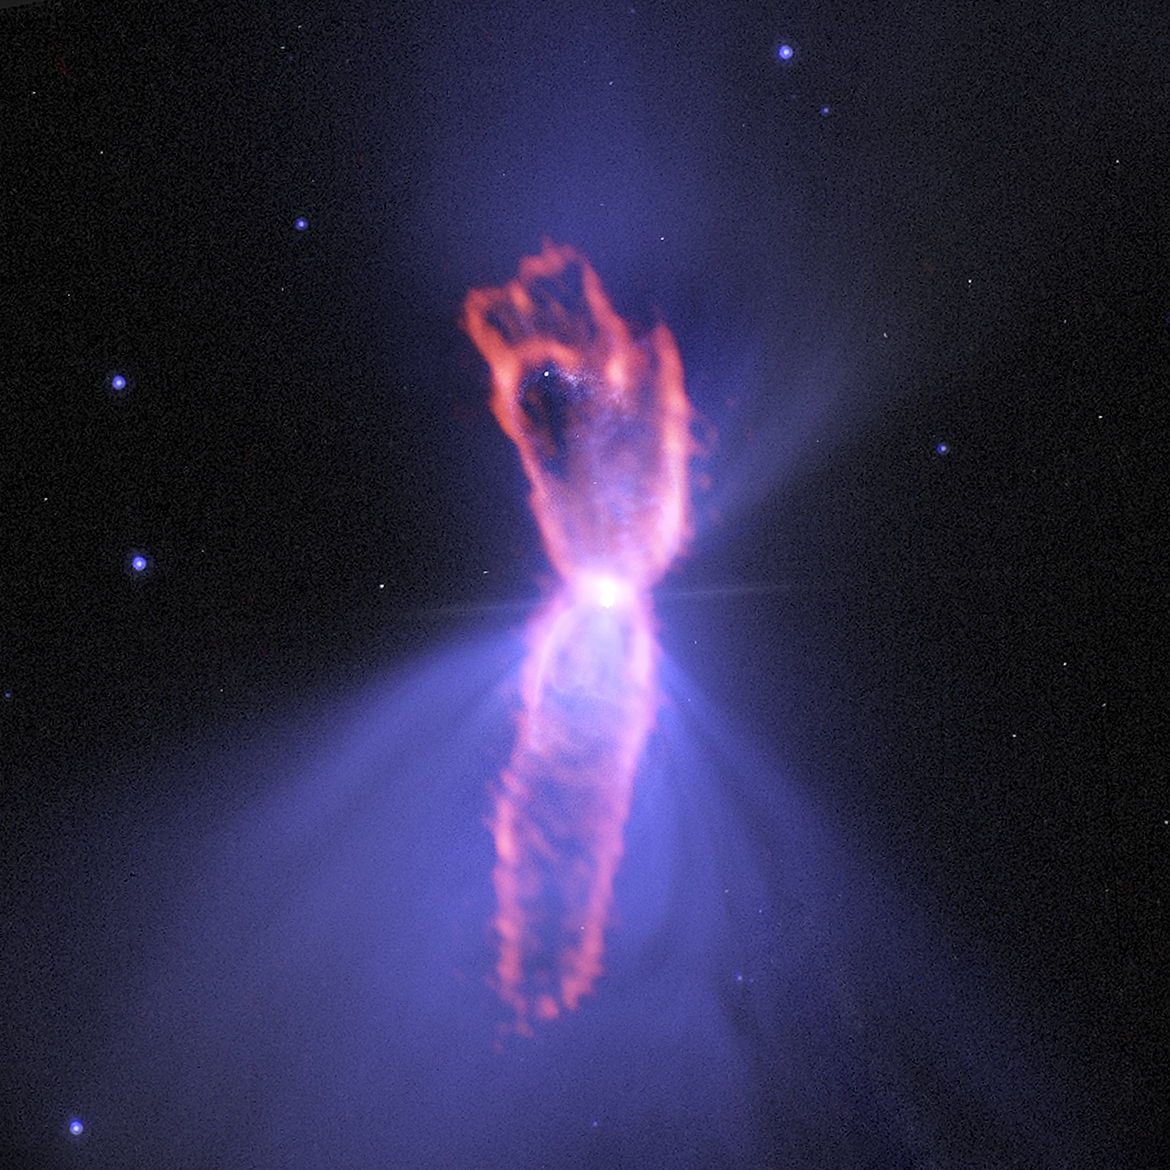

ALMA Returns to Boomerang Nebula, 'Coldest Object in the Universe'

Composite image of the Boomerang Nebula, a pre-planetary nebula produced by a dying star. ALMA observations (orange) showing the hourglass-shaped outflow, which is embedded inside a roughly round ultra-cold outflow. The hourglass outflow stretches more than three trillion kilometers from end to end (about 21,000 times the distance from the Sun to the Earth), and is the result of a jet that is being fired by the central star, sweeping up the inner regions of the ultra-cold outflow like a snow-plow. The ultra-cold outflow is about 10 times bigger. The ALMA data are shown on top of an image from the Hubble Space Telescope (blue).

Credit: (NRAO/AUI/NSF)